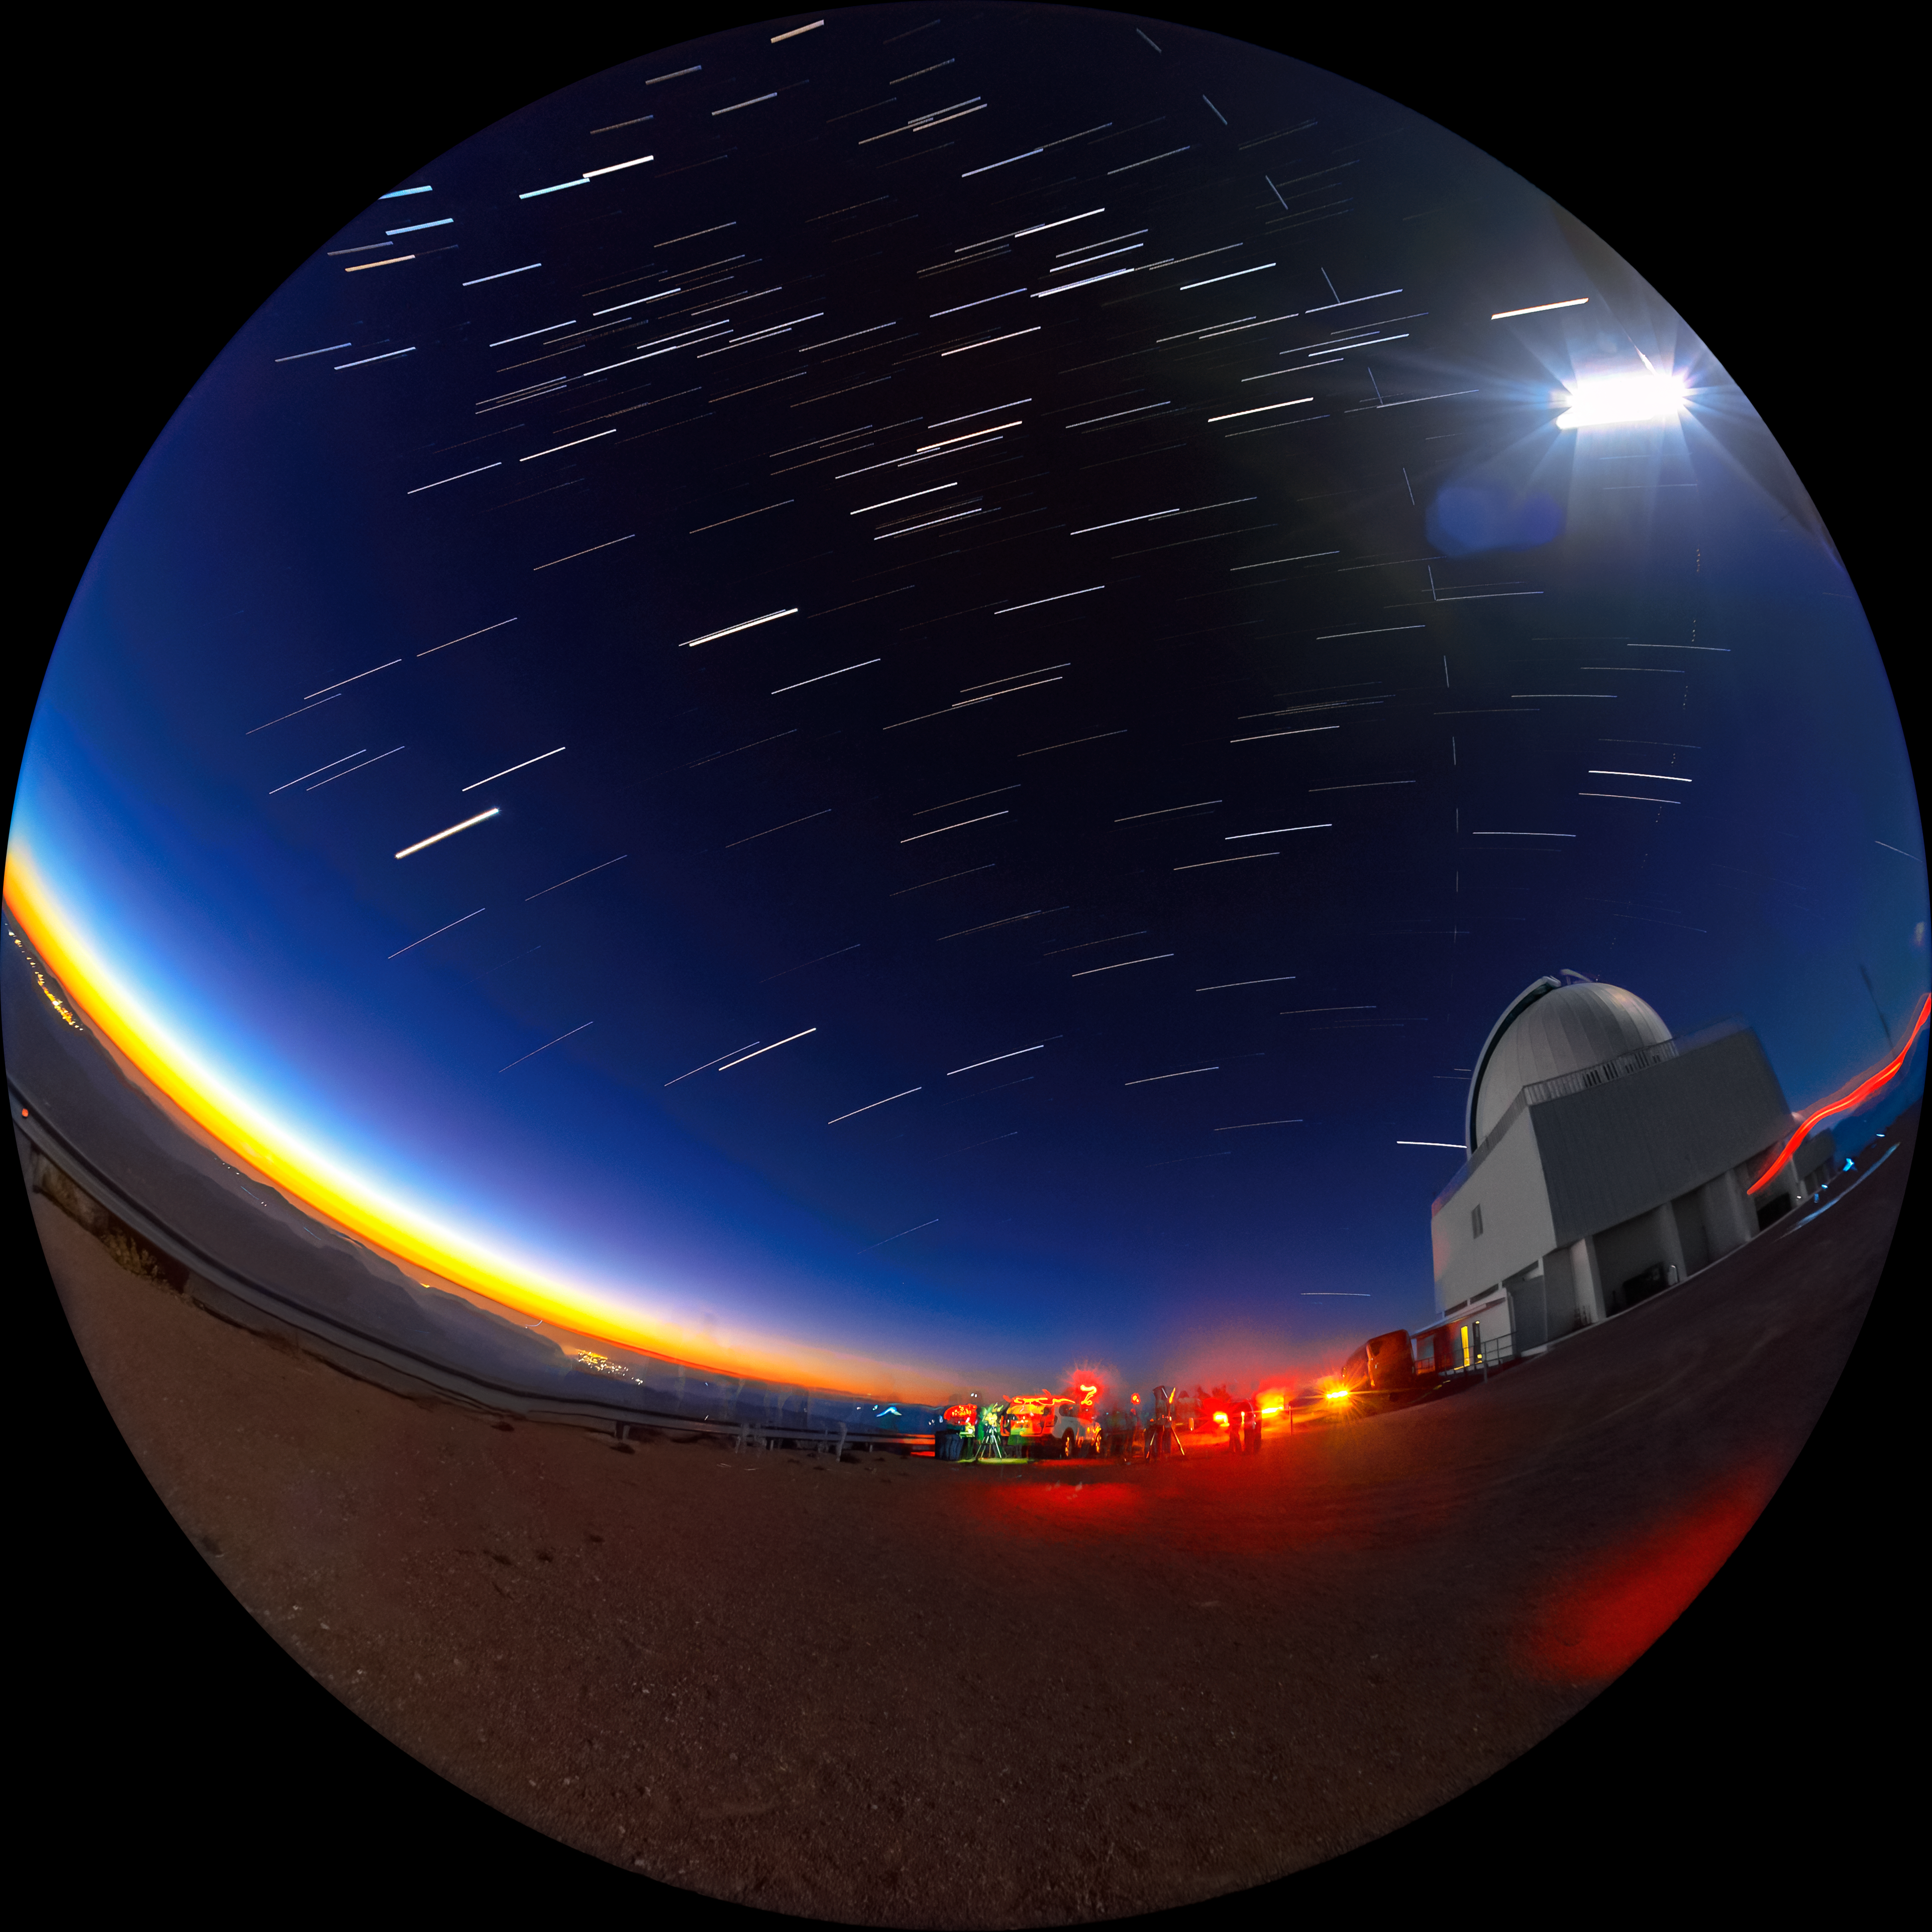

Star Trails and Stargazers at Cerro Tololo

Teasing the stargazers for a night of wonderful observing, the twilight sky over the Cerro Tololo Inter-American Observatory (CTIO) shows off some of its bright stars. These streaking stars will give way to thousands more once the darkness of the Chilean night finally sets in. The stargazers are parked outside the SMARTS 1.5-meter Telescope.

Credit: CTIO/NOIRLab/NSF/AURA/D. Munizaga